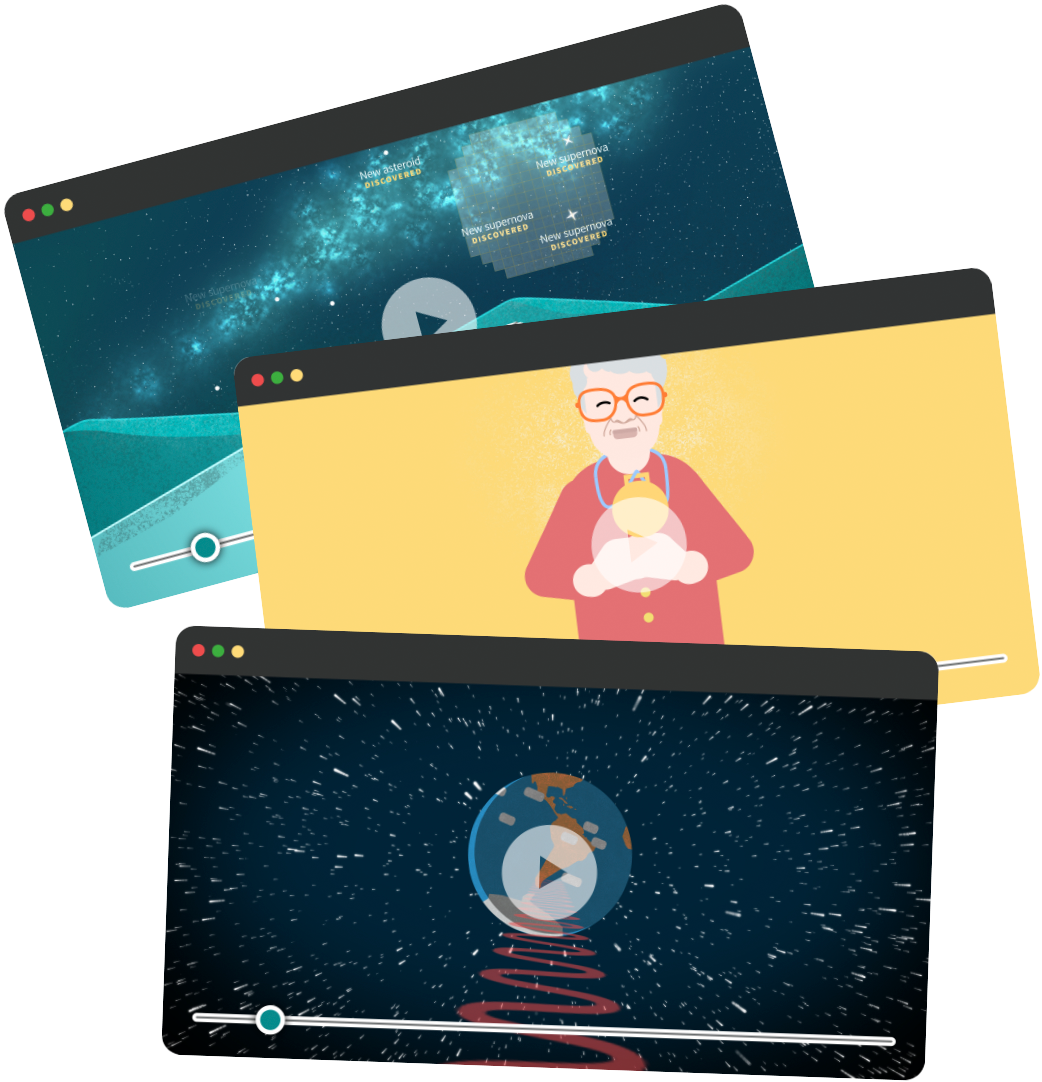

Rubin Animated Video Series

Vera C. Rubin Observatory has published an animated video series explaining various aspects of the project.

Credit: RubinObs/NOIRLab/SLAC/NSF/DOE/AURA